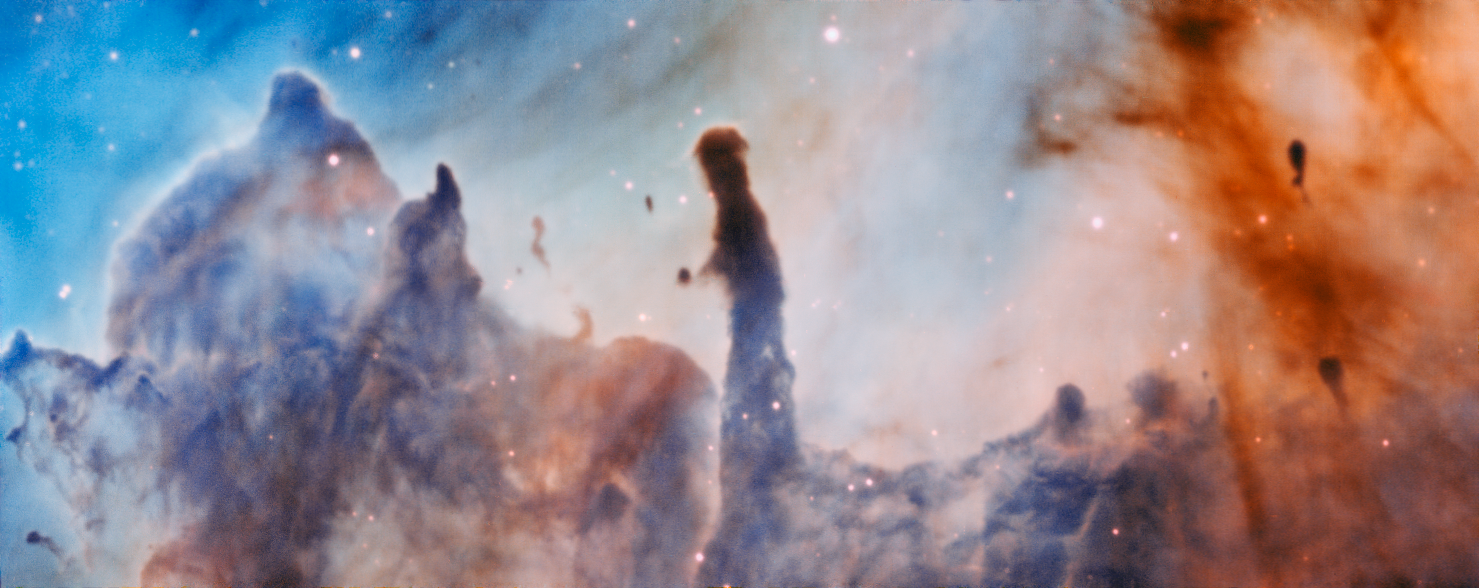

Region R44 in the Carina Nebula

This image was taken by the MUSE instrument, mounted on ESO’s Very Large Telescope and shows the region R44 within the Carina Nebula, 7500 light-years away. The massive stars within the star formation region slowly destroy the pillars of dust and gas from which they are born.

Credit: ESO/A. McLeod